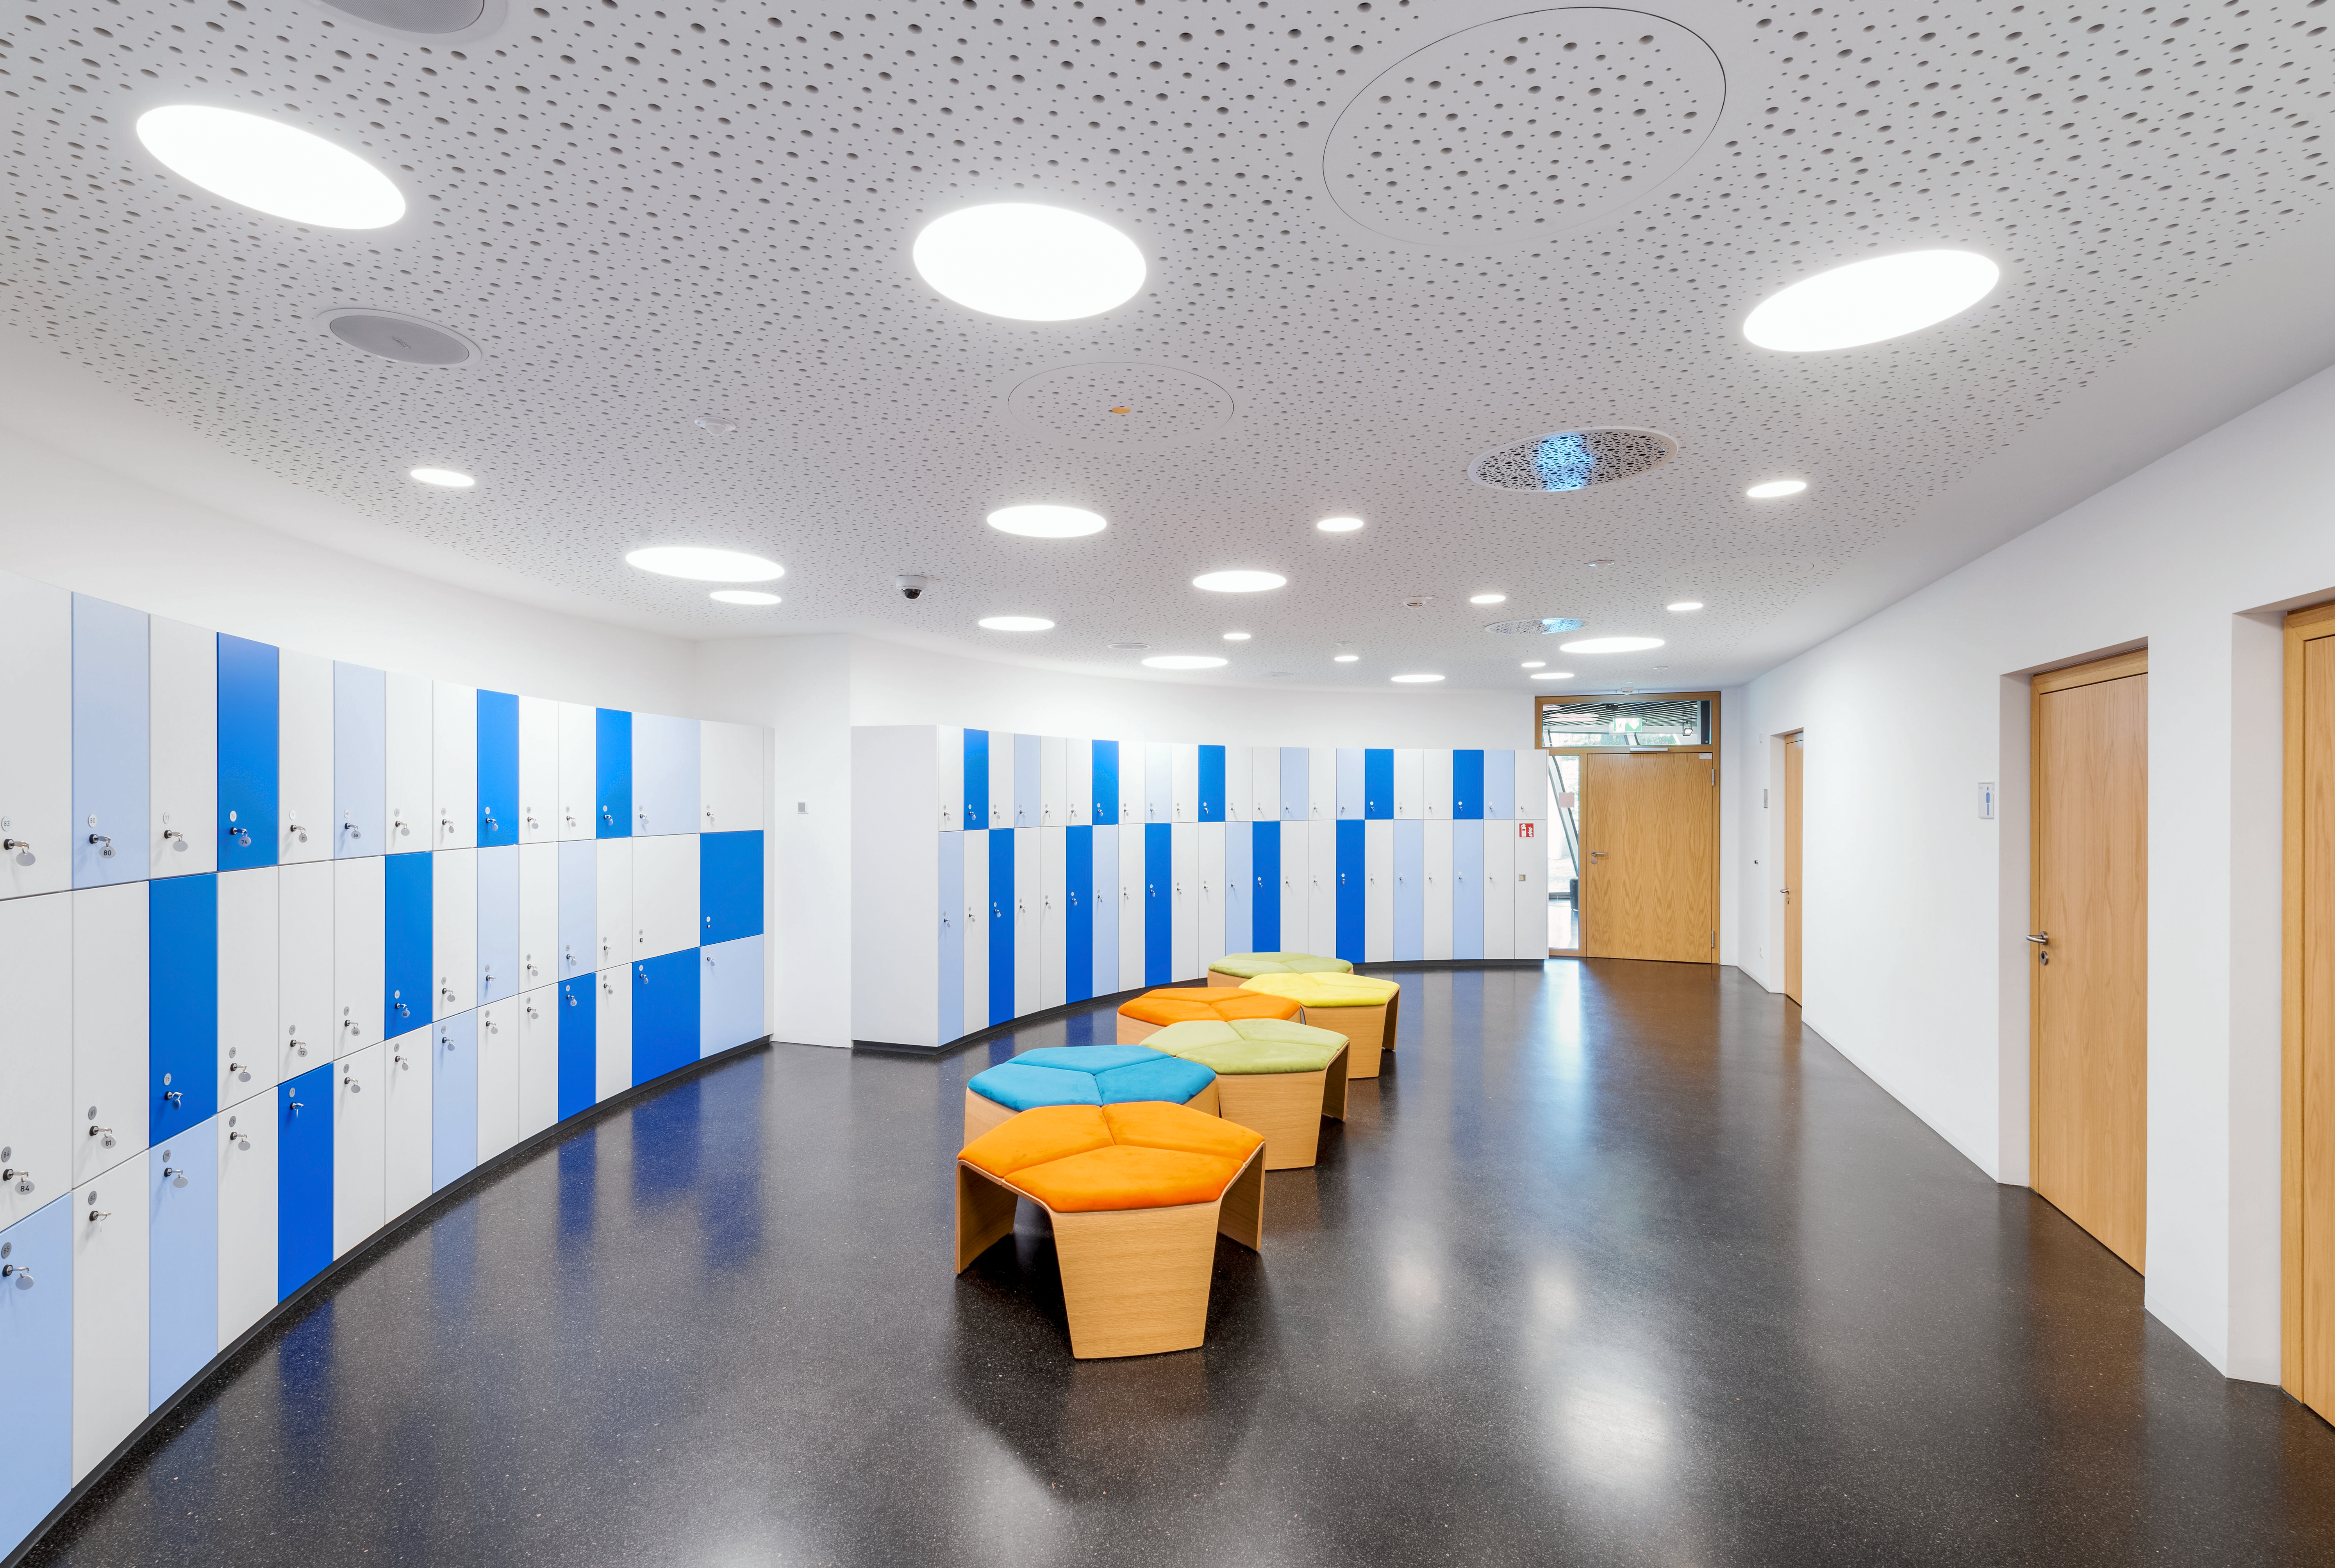

Supernova Cloakroom

An image of the cloakroom in the ESO Supernova Planetarium and Visitor Centre at ESO's Garching, Germany headquarters. Lockers and a wardrobe are available for visitors to leave their belongings while they explore the exhibits, planetarium shows, and tours available at the centre.

Credit: Brillux, Sven Rahm Fotografie